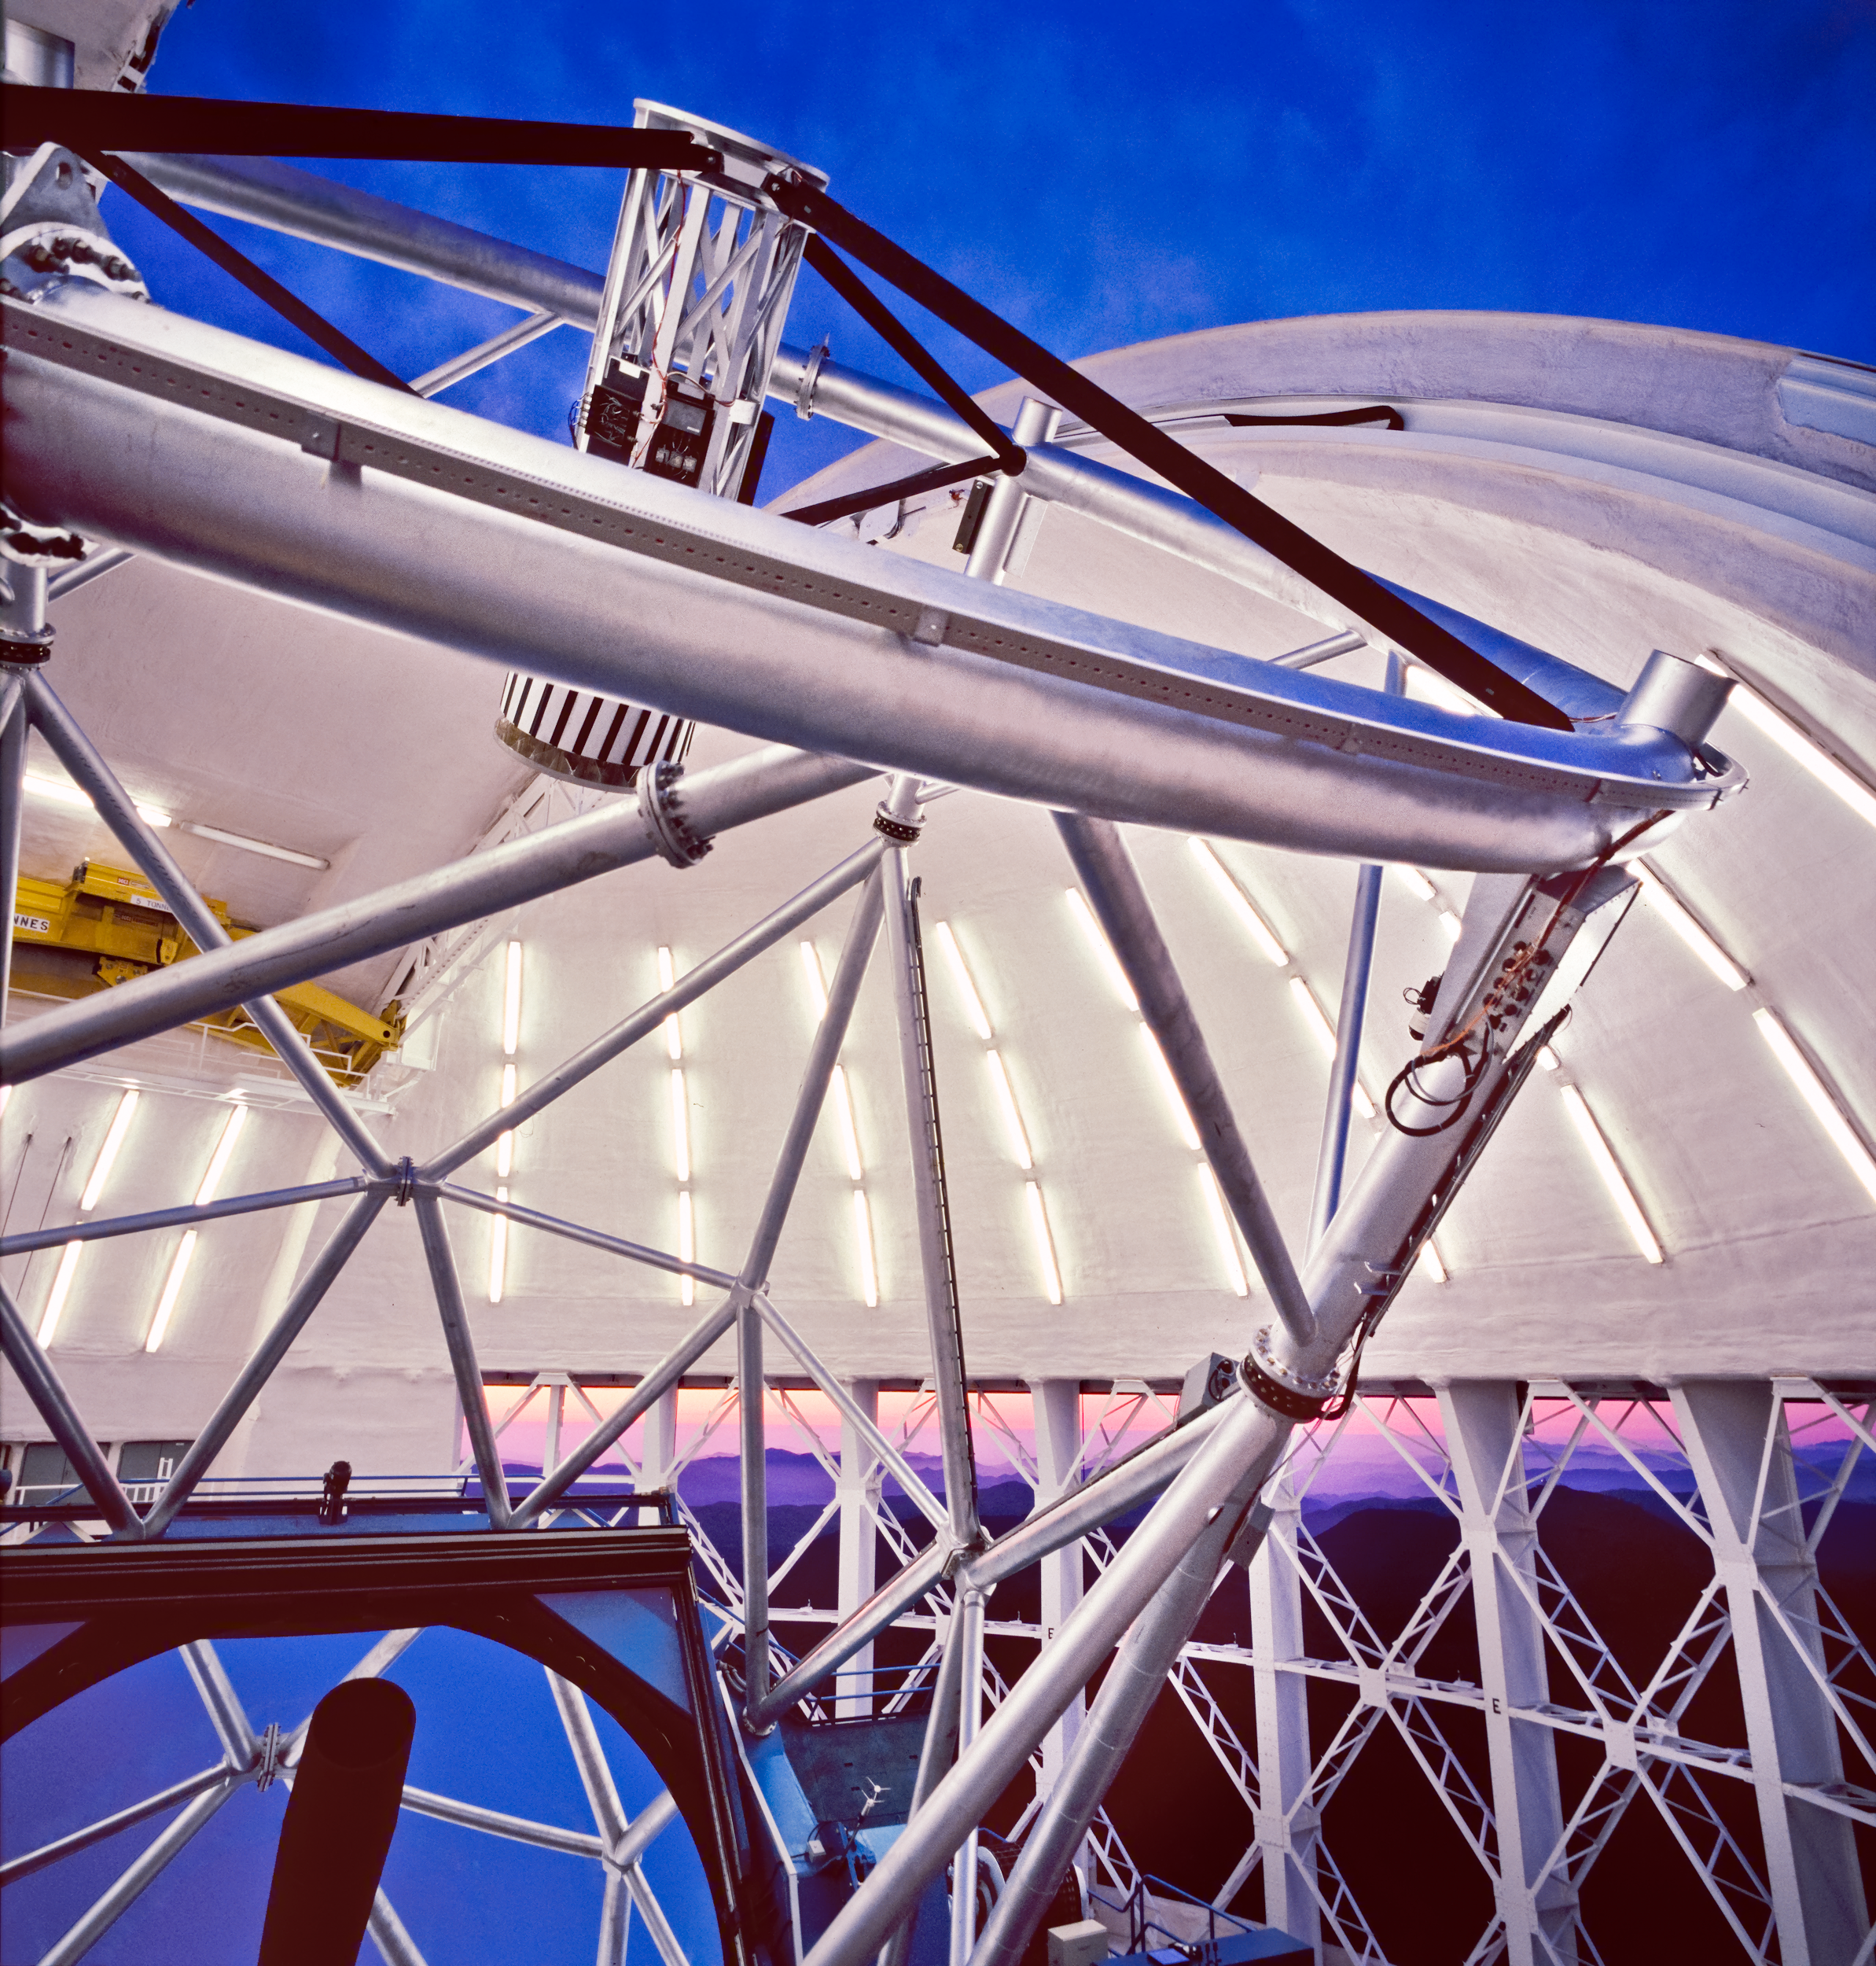

Mirror Reflecting Sky

From a catwalk on the Gemini South enclosure (dome) showing the reflection of the early twilight sky on the mirror and the colors of sunset in the open vents.

Credit: International Gemini Observatory/AURA/ K. Pu'uohau-Pummill